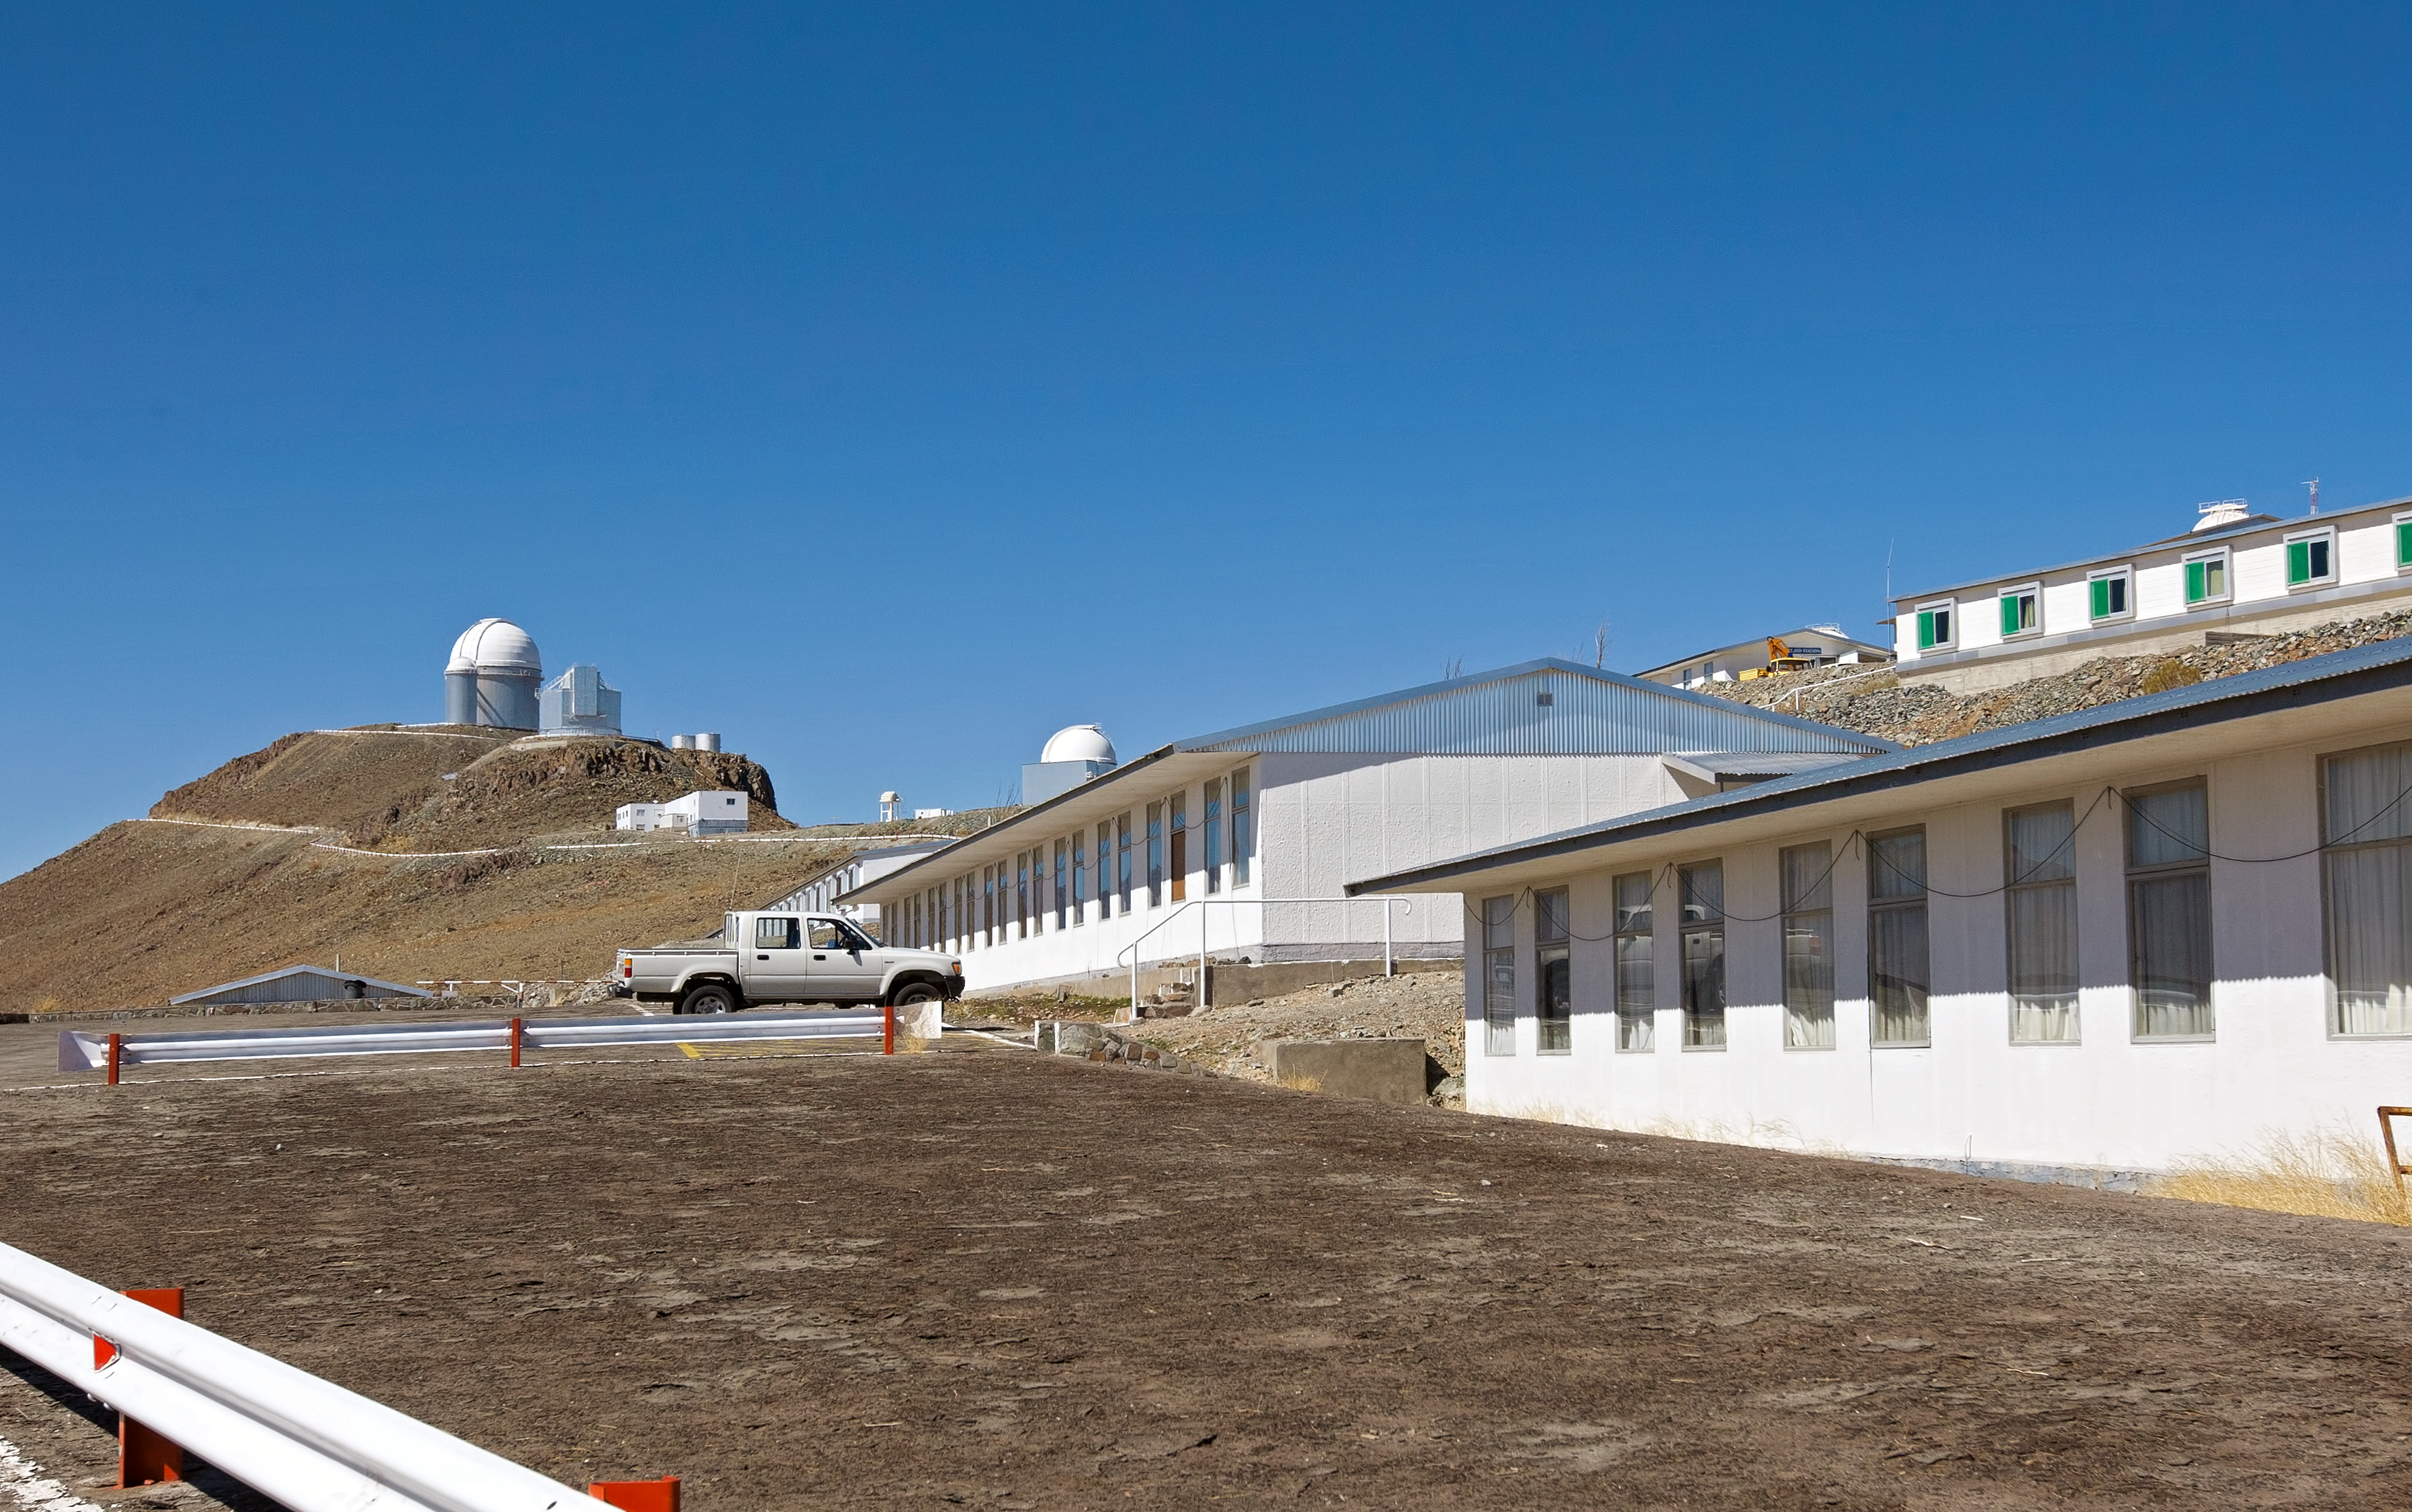

La Silla, the first home for ESO’s telescopes (present-day image)

This is the present-day image from the Then and Now Picture of the Week, La Silla, the First Home for ESO’s Telescopes.

Credit: ESO